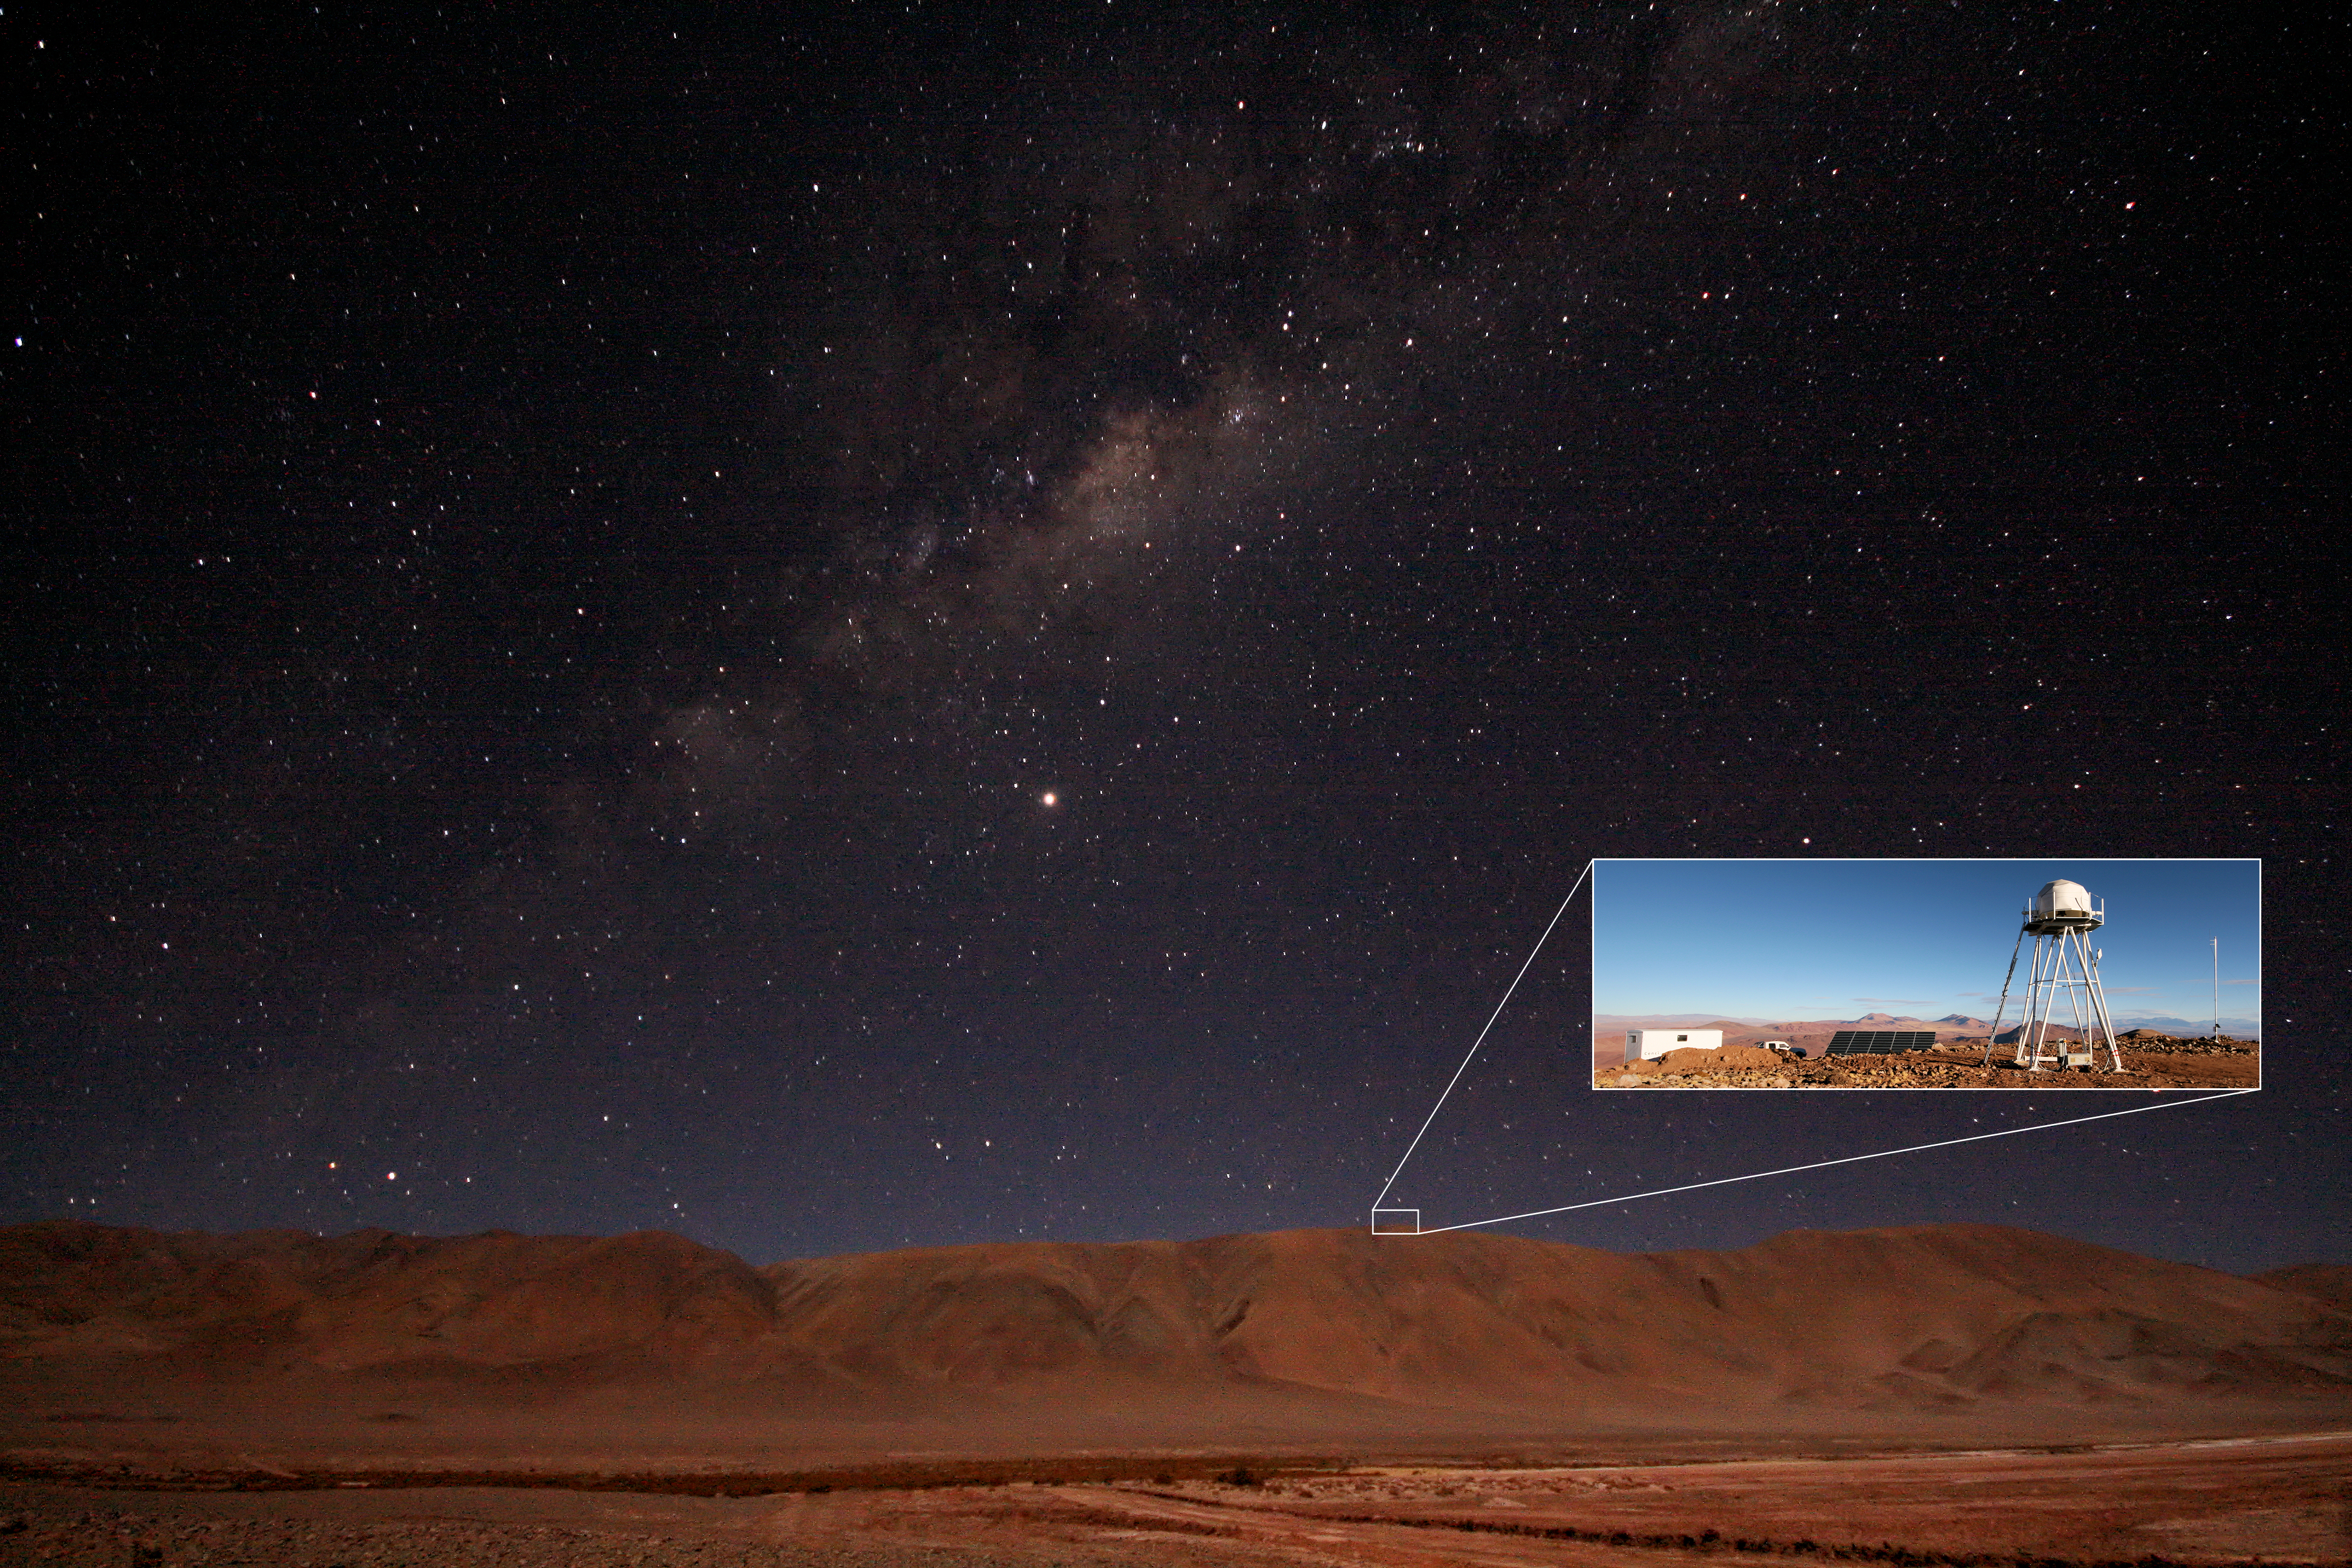

ELT site testing - Cerro Macon / Argentina

The ELT programme office has studied half a dozen potential sites for the future ELT observatory. Various aspects need to be considered in the site selection process. Parameters taken into account are not restricted to 'sky quality', but include more general scientific aspects, as well as parameters essential for construction and operations (e.g. accessibility, water and power supply, political stability etc.). The above picture shows a nighttime view of the Macon Ridge — or Cerro Macon, a site located in Argentina. Cerro Macon was not included in the ELT Site Selection Advisory Committee's final short list for the recommended site.

Credit: ESO/G. Lombardi (glphoto.it)